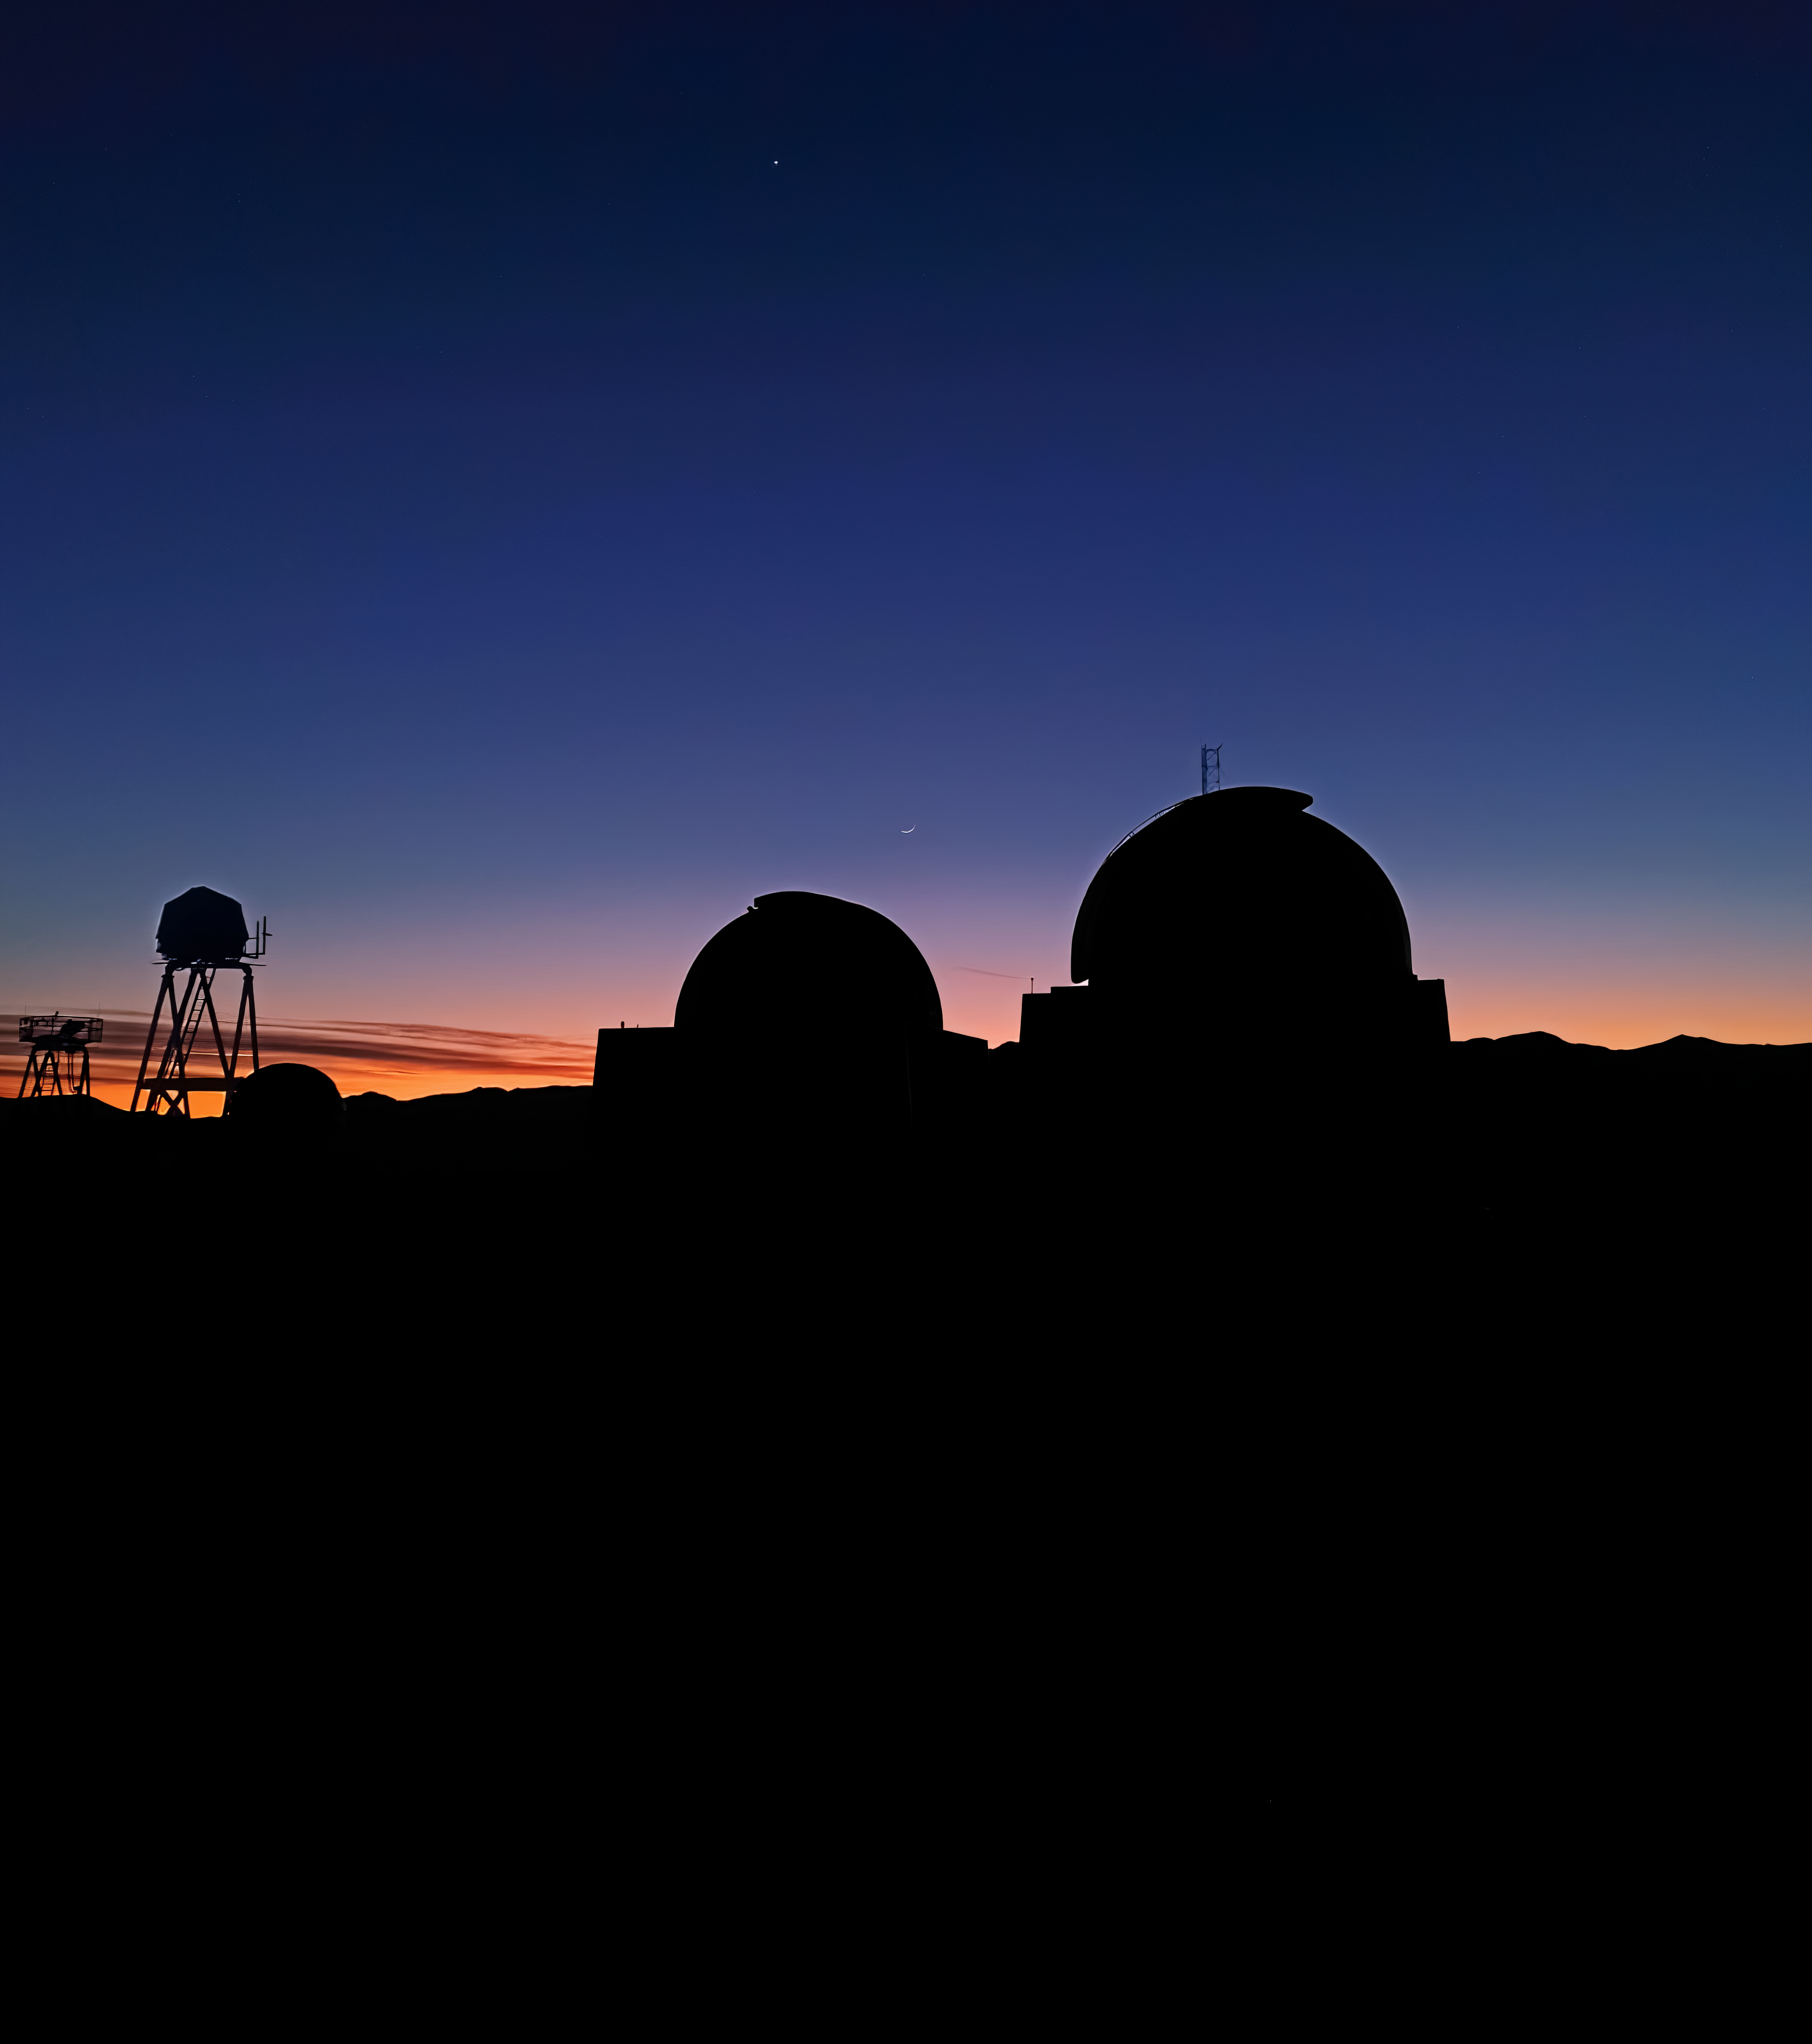

Sunrise Silhouettes

The silhouette of two SMARTS Telescopes at Cerro Tololo Inter-American Observatory.

Credit: CTIO/NOIRLab/NSF/AURA/S. Panda